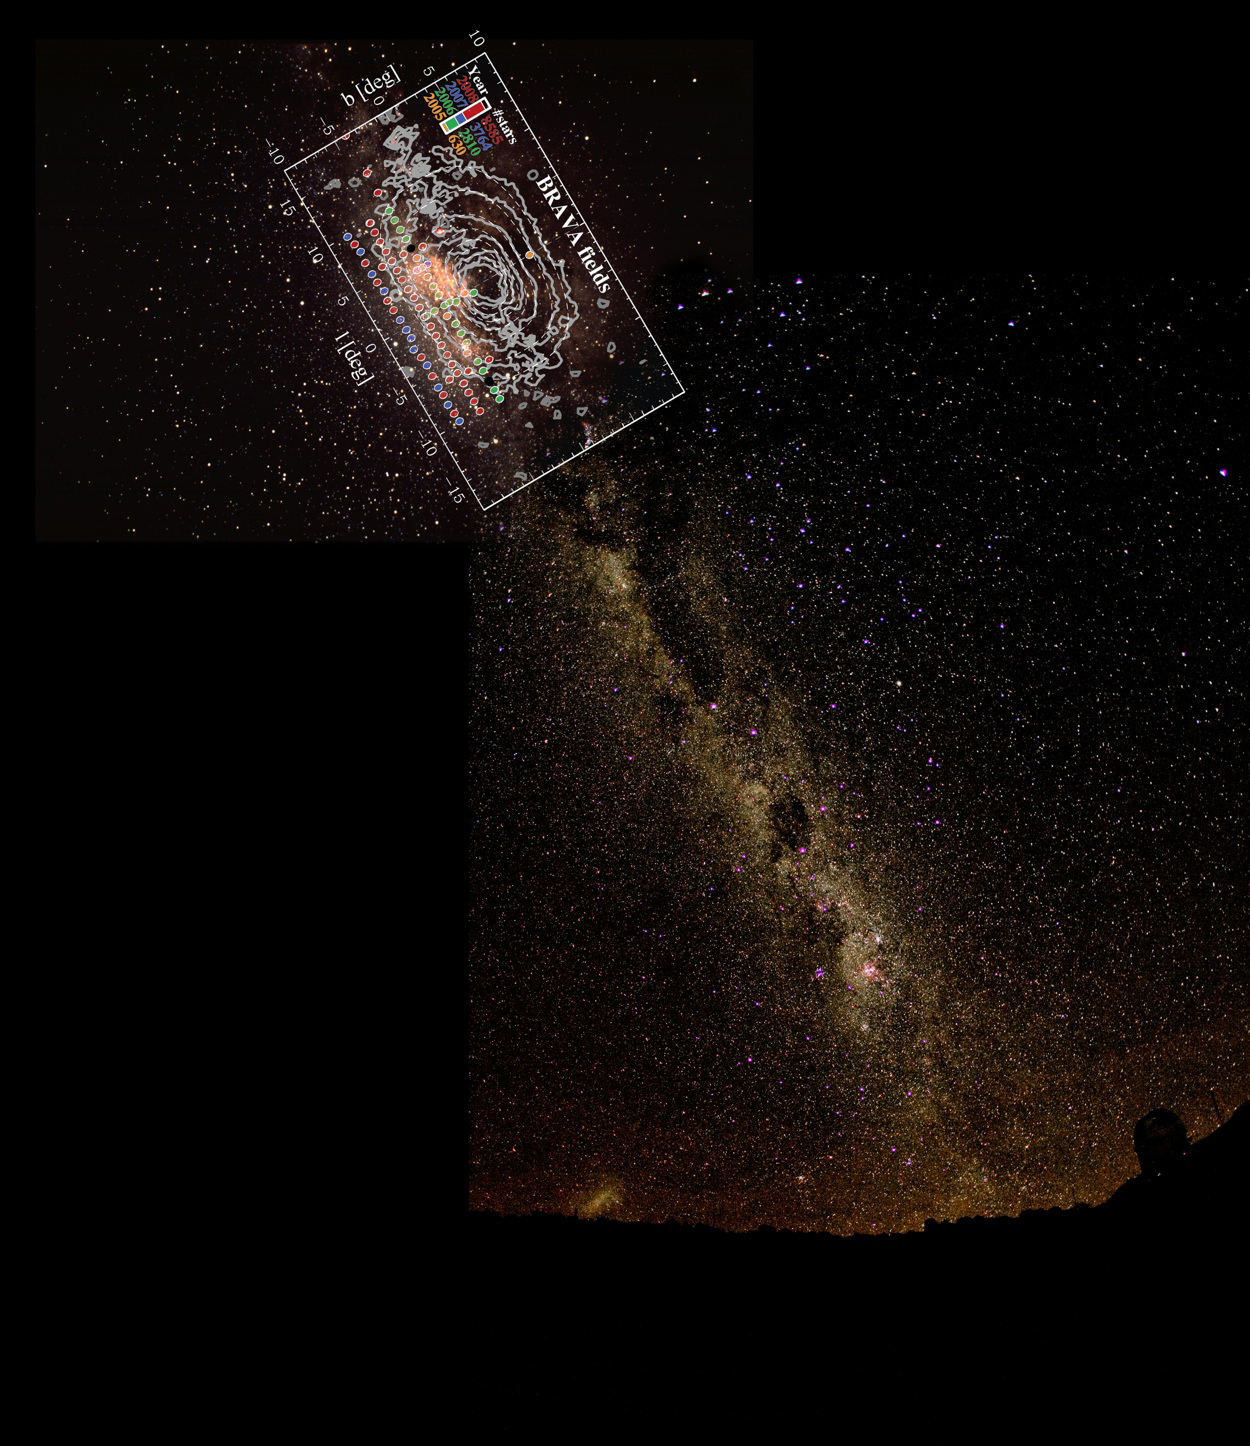

New Insight into the Bar in the Center of the Milky Way

The BRAVA fields are shown in this image montage. For reference, the center of the Milky Way is at coordinates L= 0, B=0. The regions observed are marked with colored circles. This montage includes the southern Milky Way all the way to the horizon, as seen from CTIO. The telescope in silhouette is the CTIO Blanco 4-m. (Just peaking over the horizon on the left is the Large Magellanic Cloud, the nearest external galaxy to our own.)

Credit: D. Talent, K. Don, P. Marenfeld & NOAO/AURA/NSF and the BRAVA Project